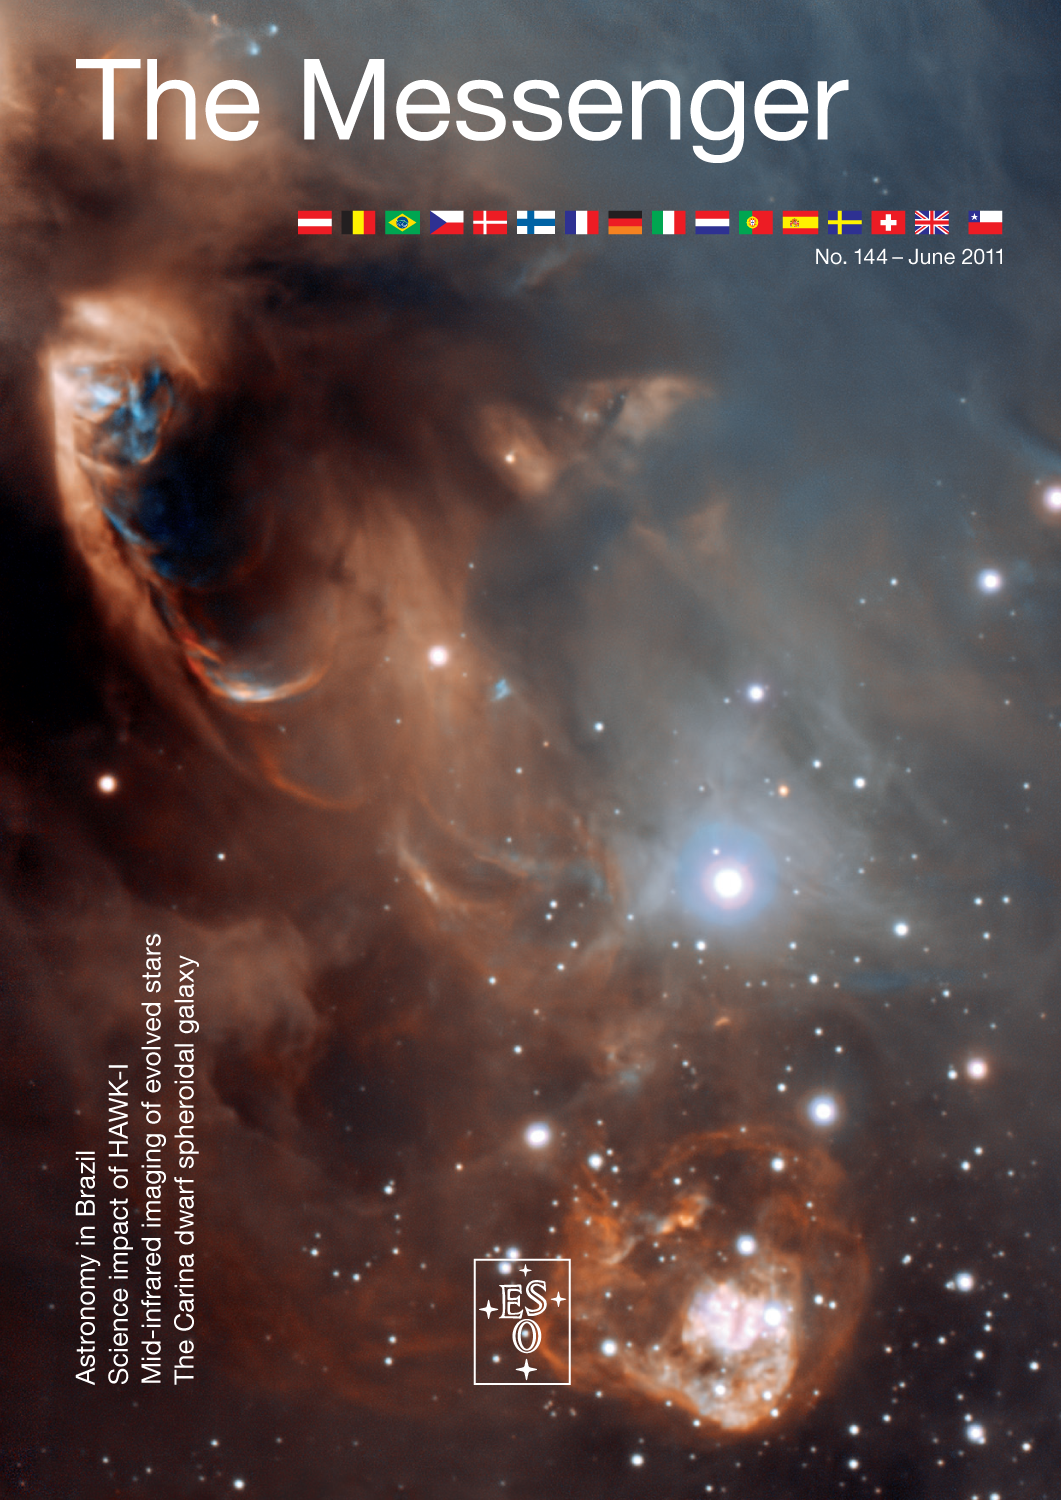

Cover of The Messenger No. 144

Credit: ESO